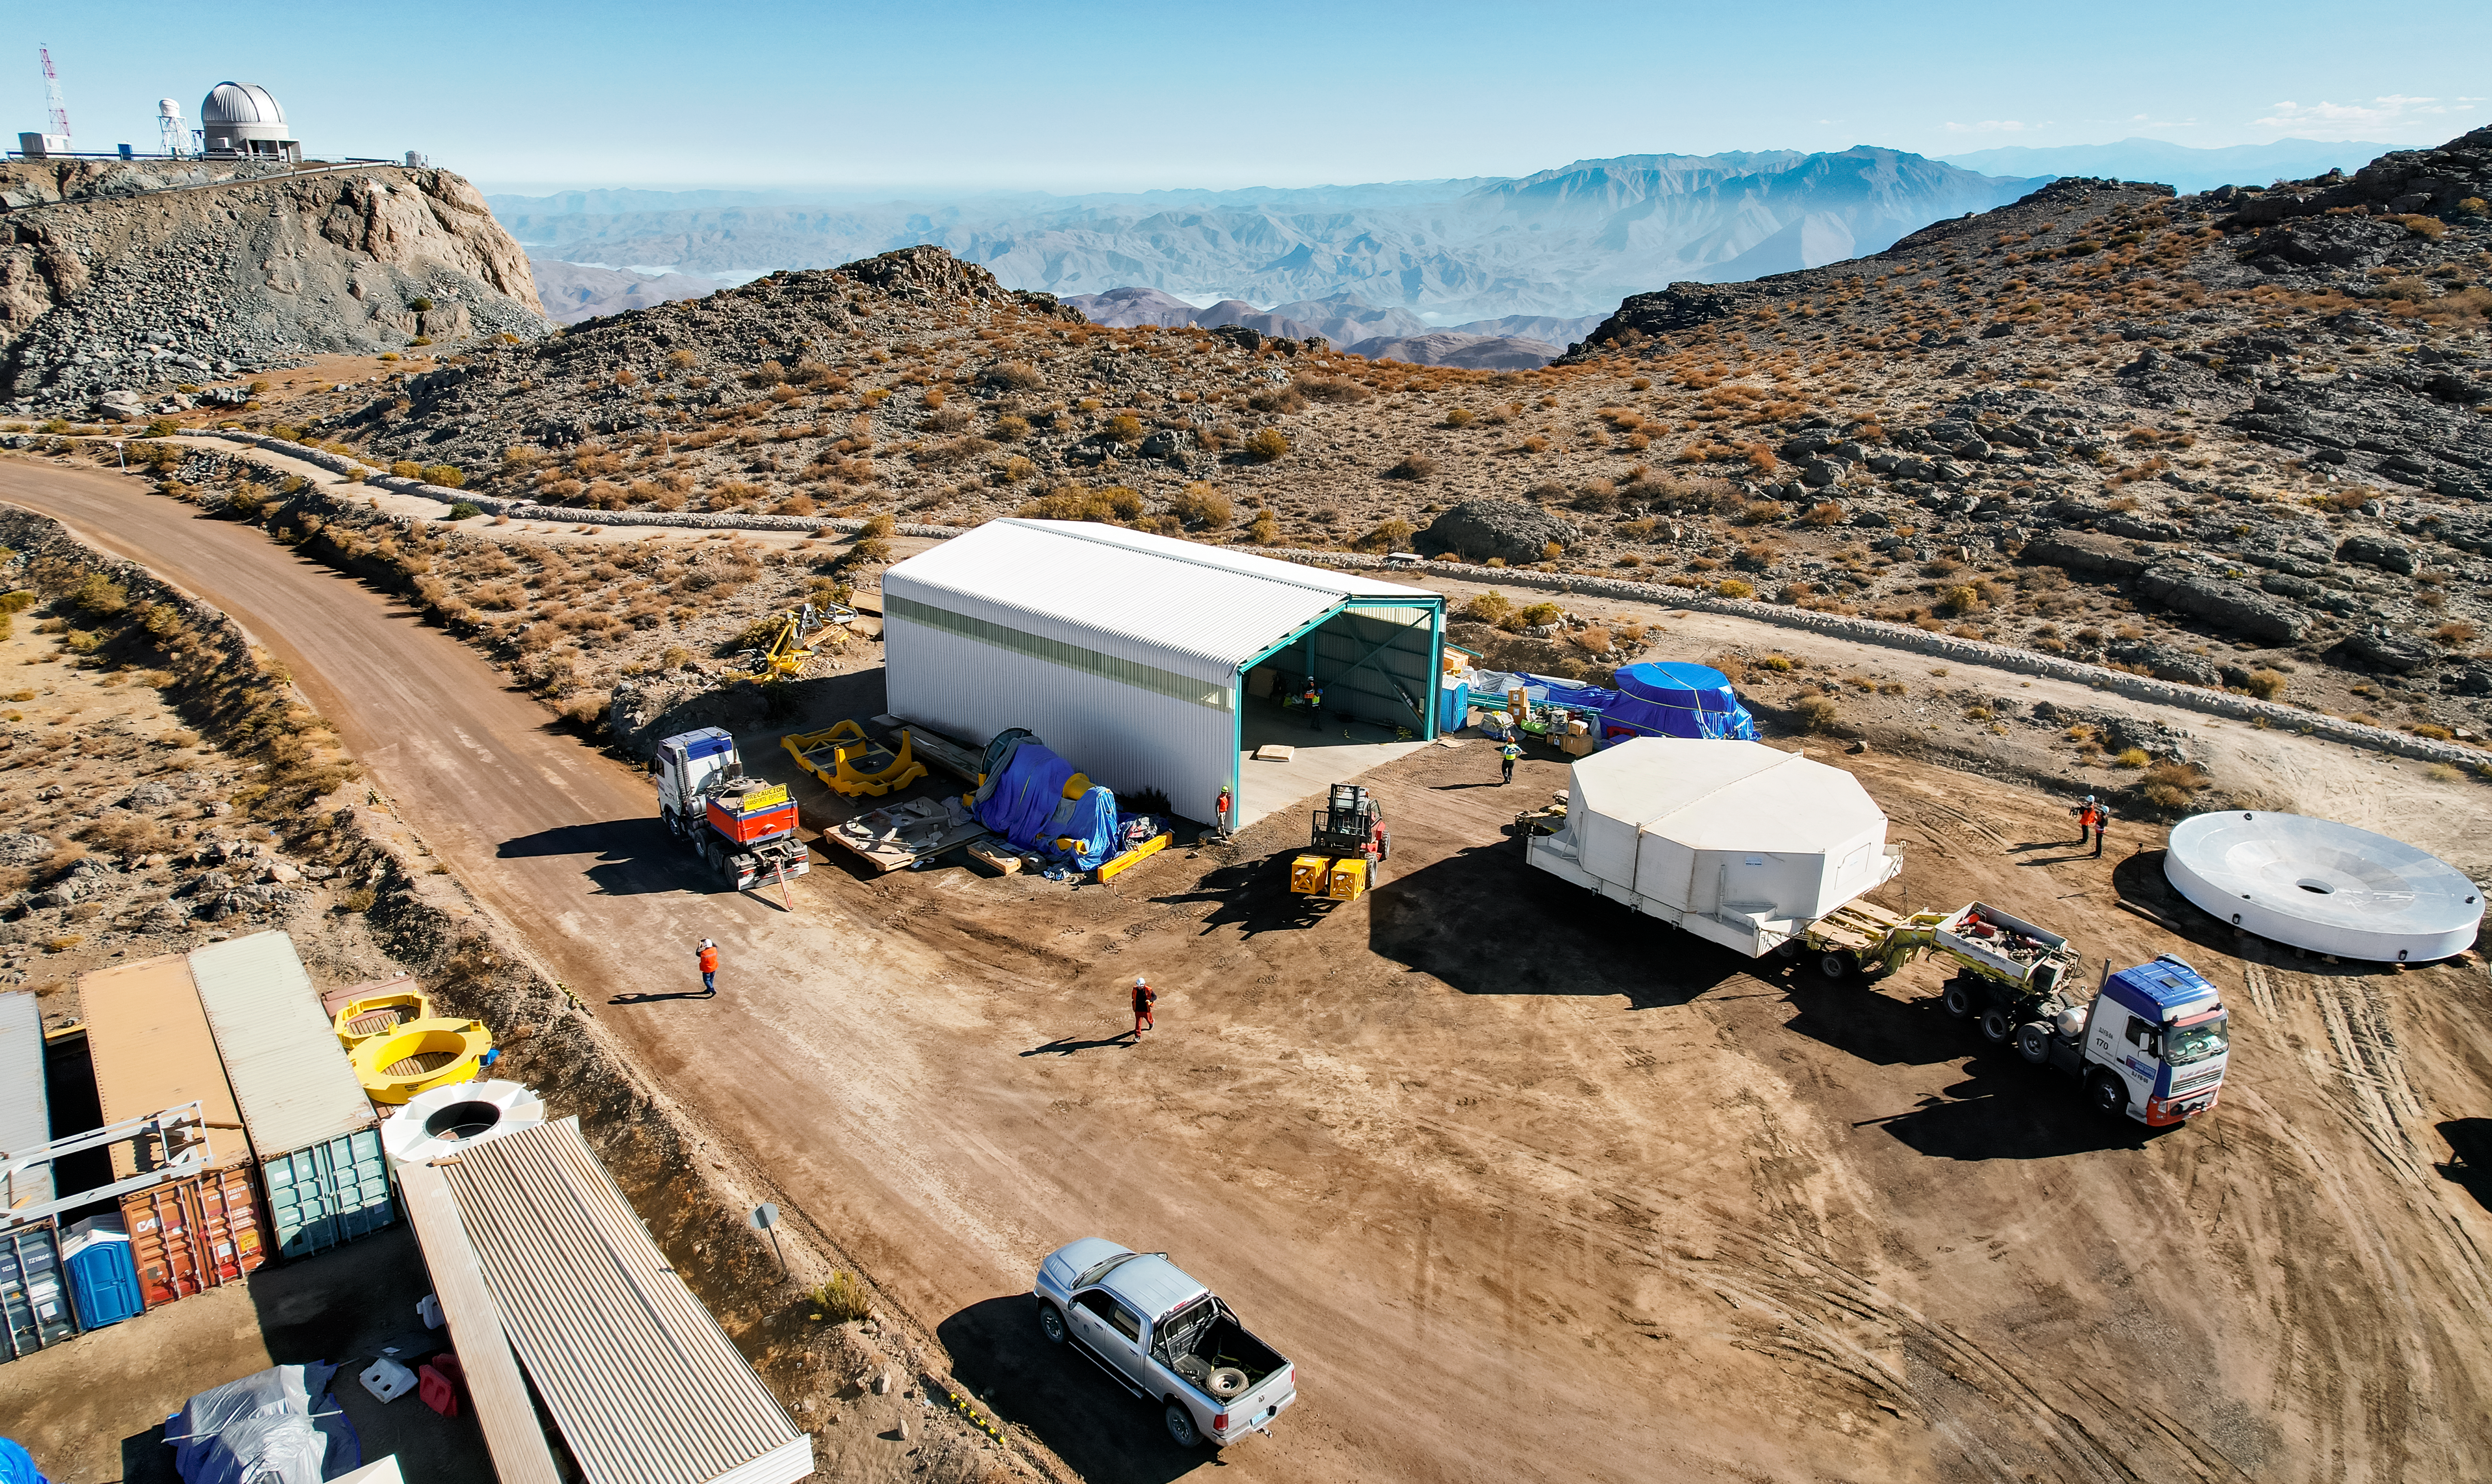

M1M3 glass move March 7, 2024 Rubin’s 8.4-meter Mirror Moves into the Observatory.

Aerial drone view of the Rubin summit team moving the combined 8.4-meter Primary/Tertiary Mirror from a storage building into the Observatory on March 7, 2024. The silver steel stand-in "surrogate" for the mirror can be seen off to the right, it was used for testing purposes until March 2024.

Credit: Rubin Observatory/NSF/AURA/O.Rivera